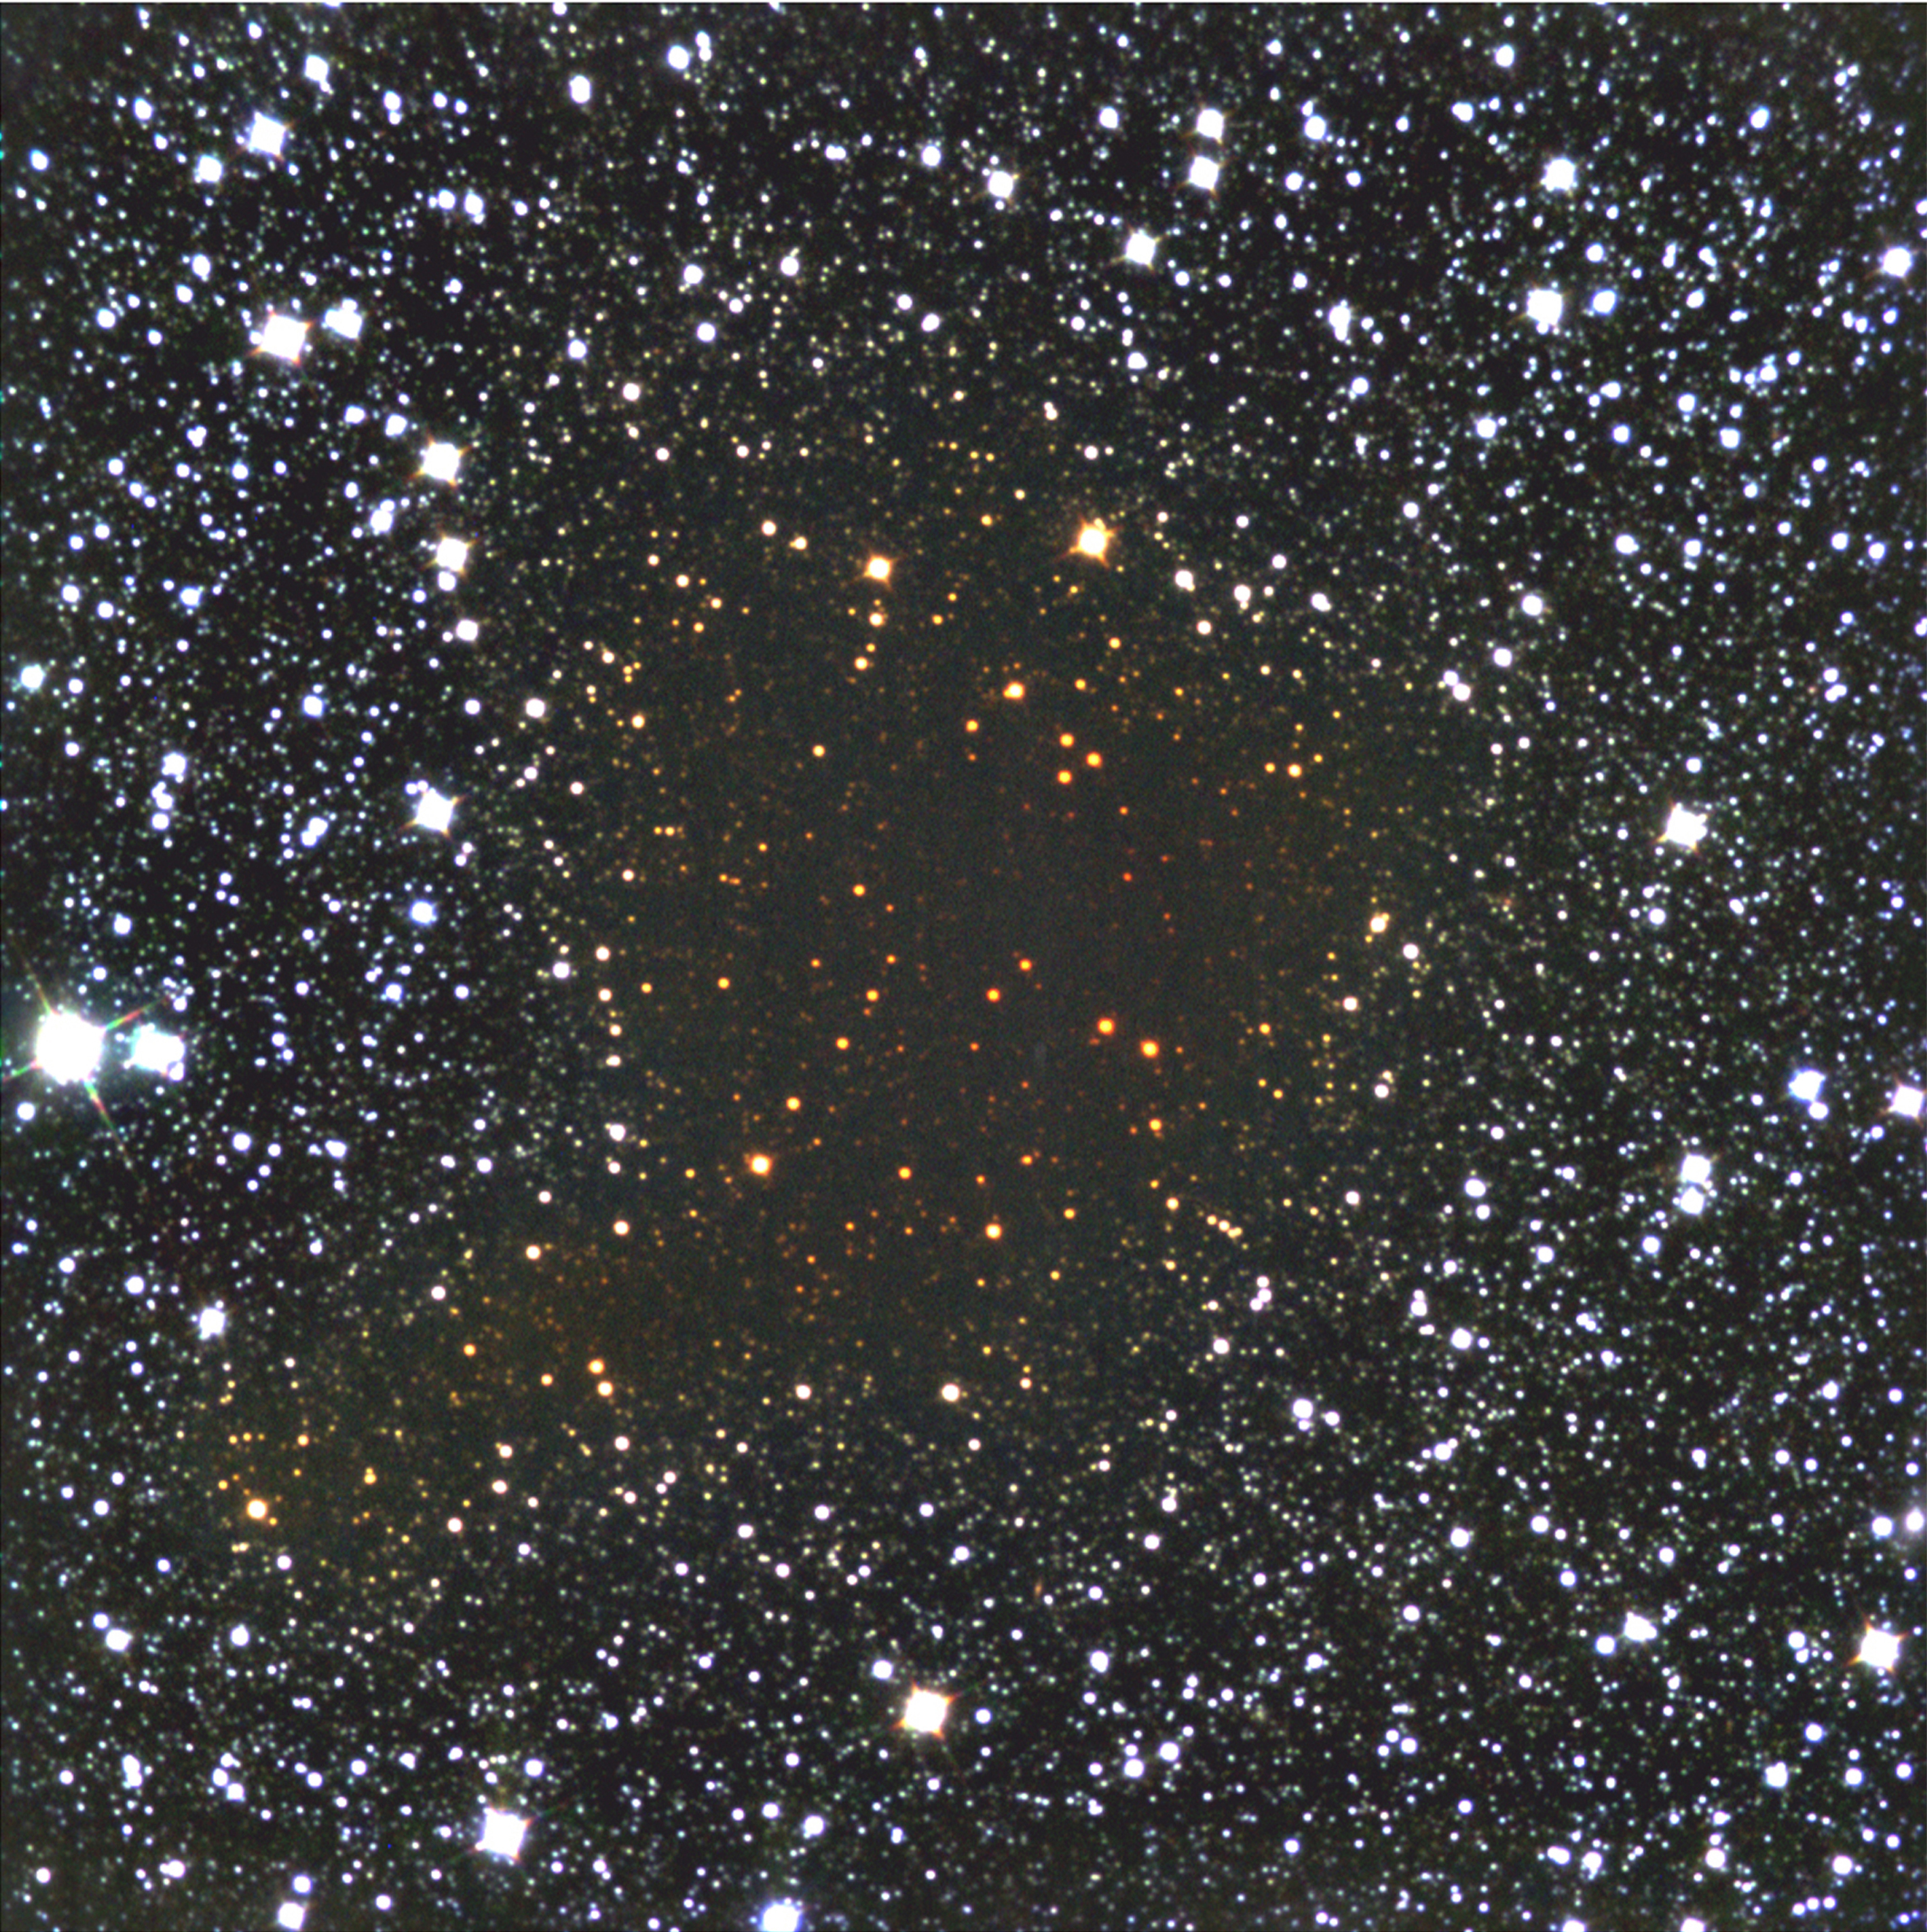

Looking through the Dark Cloud B68

B68 is a dark cloud situated at a distance of about 500 light-years (160 pc) towards the southern constellation Ophiuchus (The Serpent-holder). This is a false-colour, infrared composite photo of the dark cloud Barnard 68, obtained on March 8-9, 1999, with the SOFI instrument at the ESO 3.5-m New Technology Telescope (NTT) at La Silla. Three exposures were made through J- (wavelength 1.25 µm - 3 min; here colour-coded as "blue"), H- (1.65 µm - 30 min; "green") and Ks-filters (2.16 µm - 30 min; "red"), respectively. The "reddening" of the background stars that are seen through the cloud is very obvious. It is due to the larger obscuration in shorter wavebands. The sky field measures about 4.9 x 4.9 arcmin 2 (1024x1024 pixels). A slight mismatch between the individual frames is present in the upper corners; this is caused by atmospheric effects. The pixel size is 0.29/arcsec. North is up and East is left.

Credit: ESO